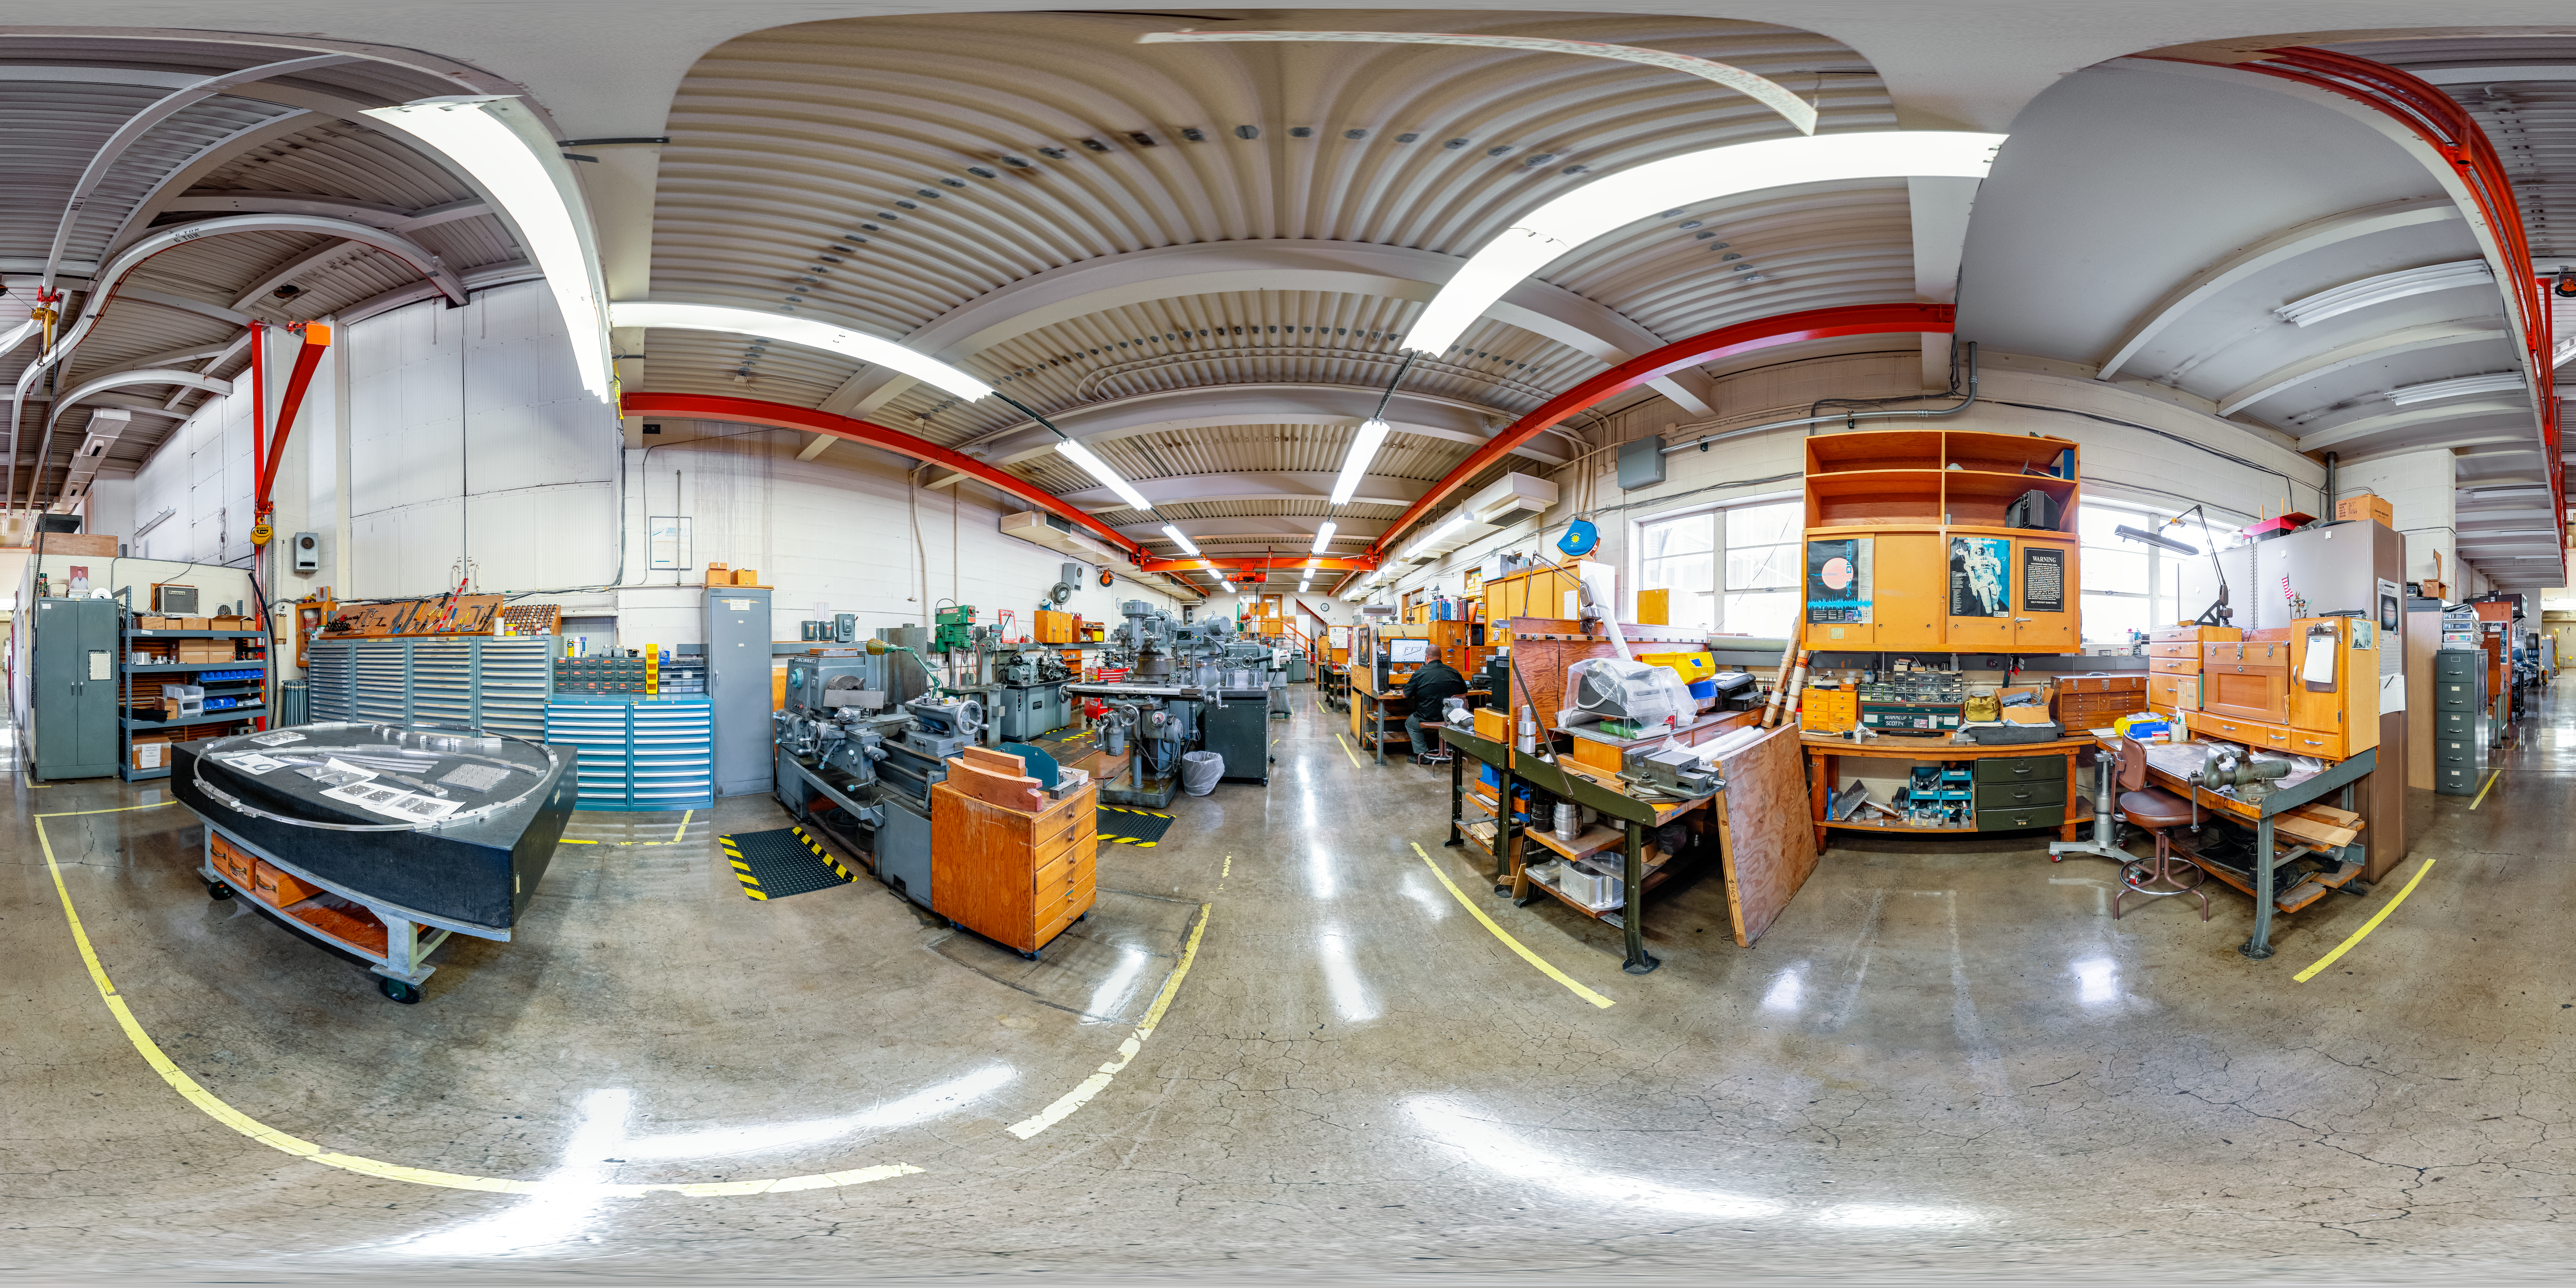

360-degree Panorama of Machine Shop at NOIRLab

This is a 360-degree panorama of the machine shop in Tucson where many important components for the telescopes are manufactured and reparied.

Credit: NOIRLab/NSF/AURA/T. Slovinský